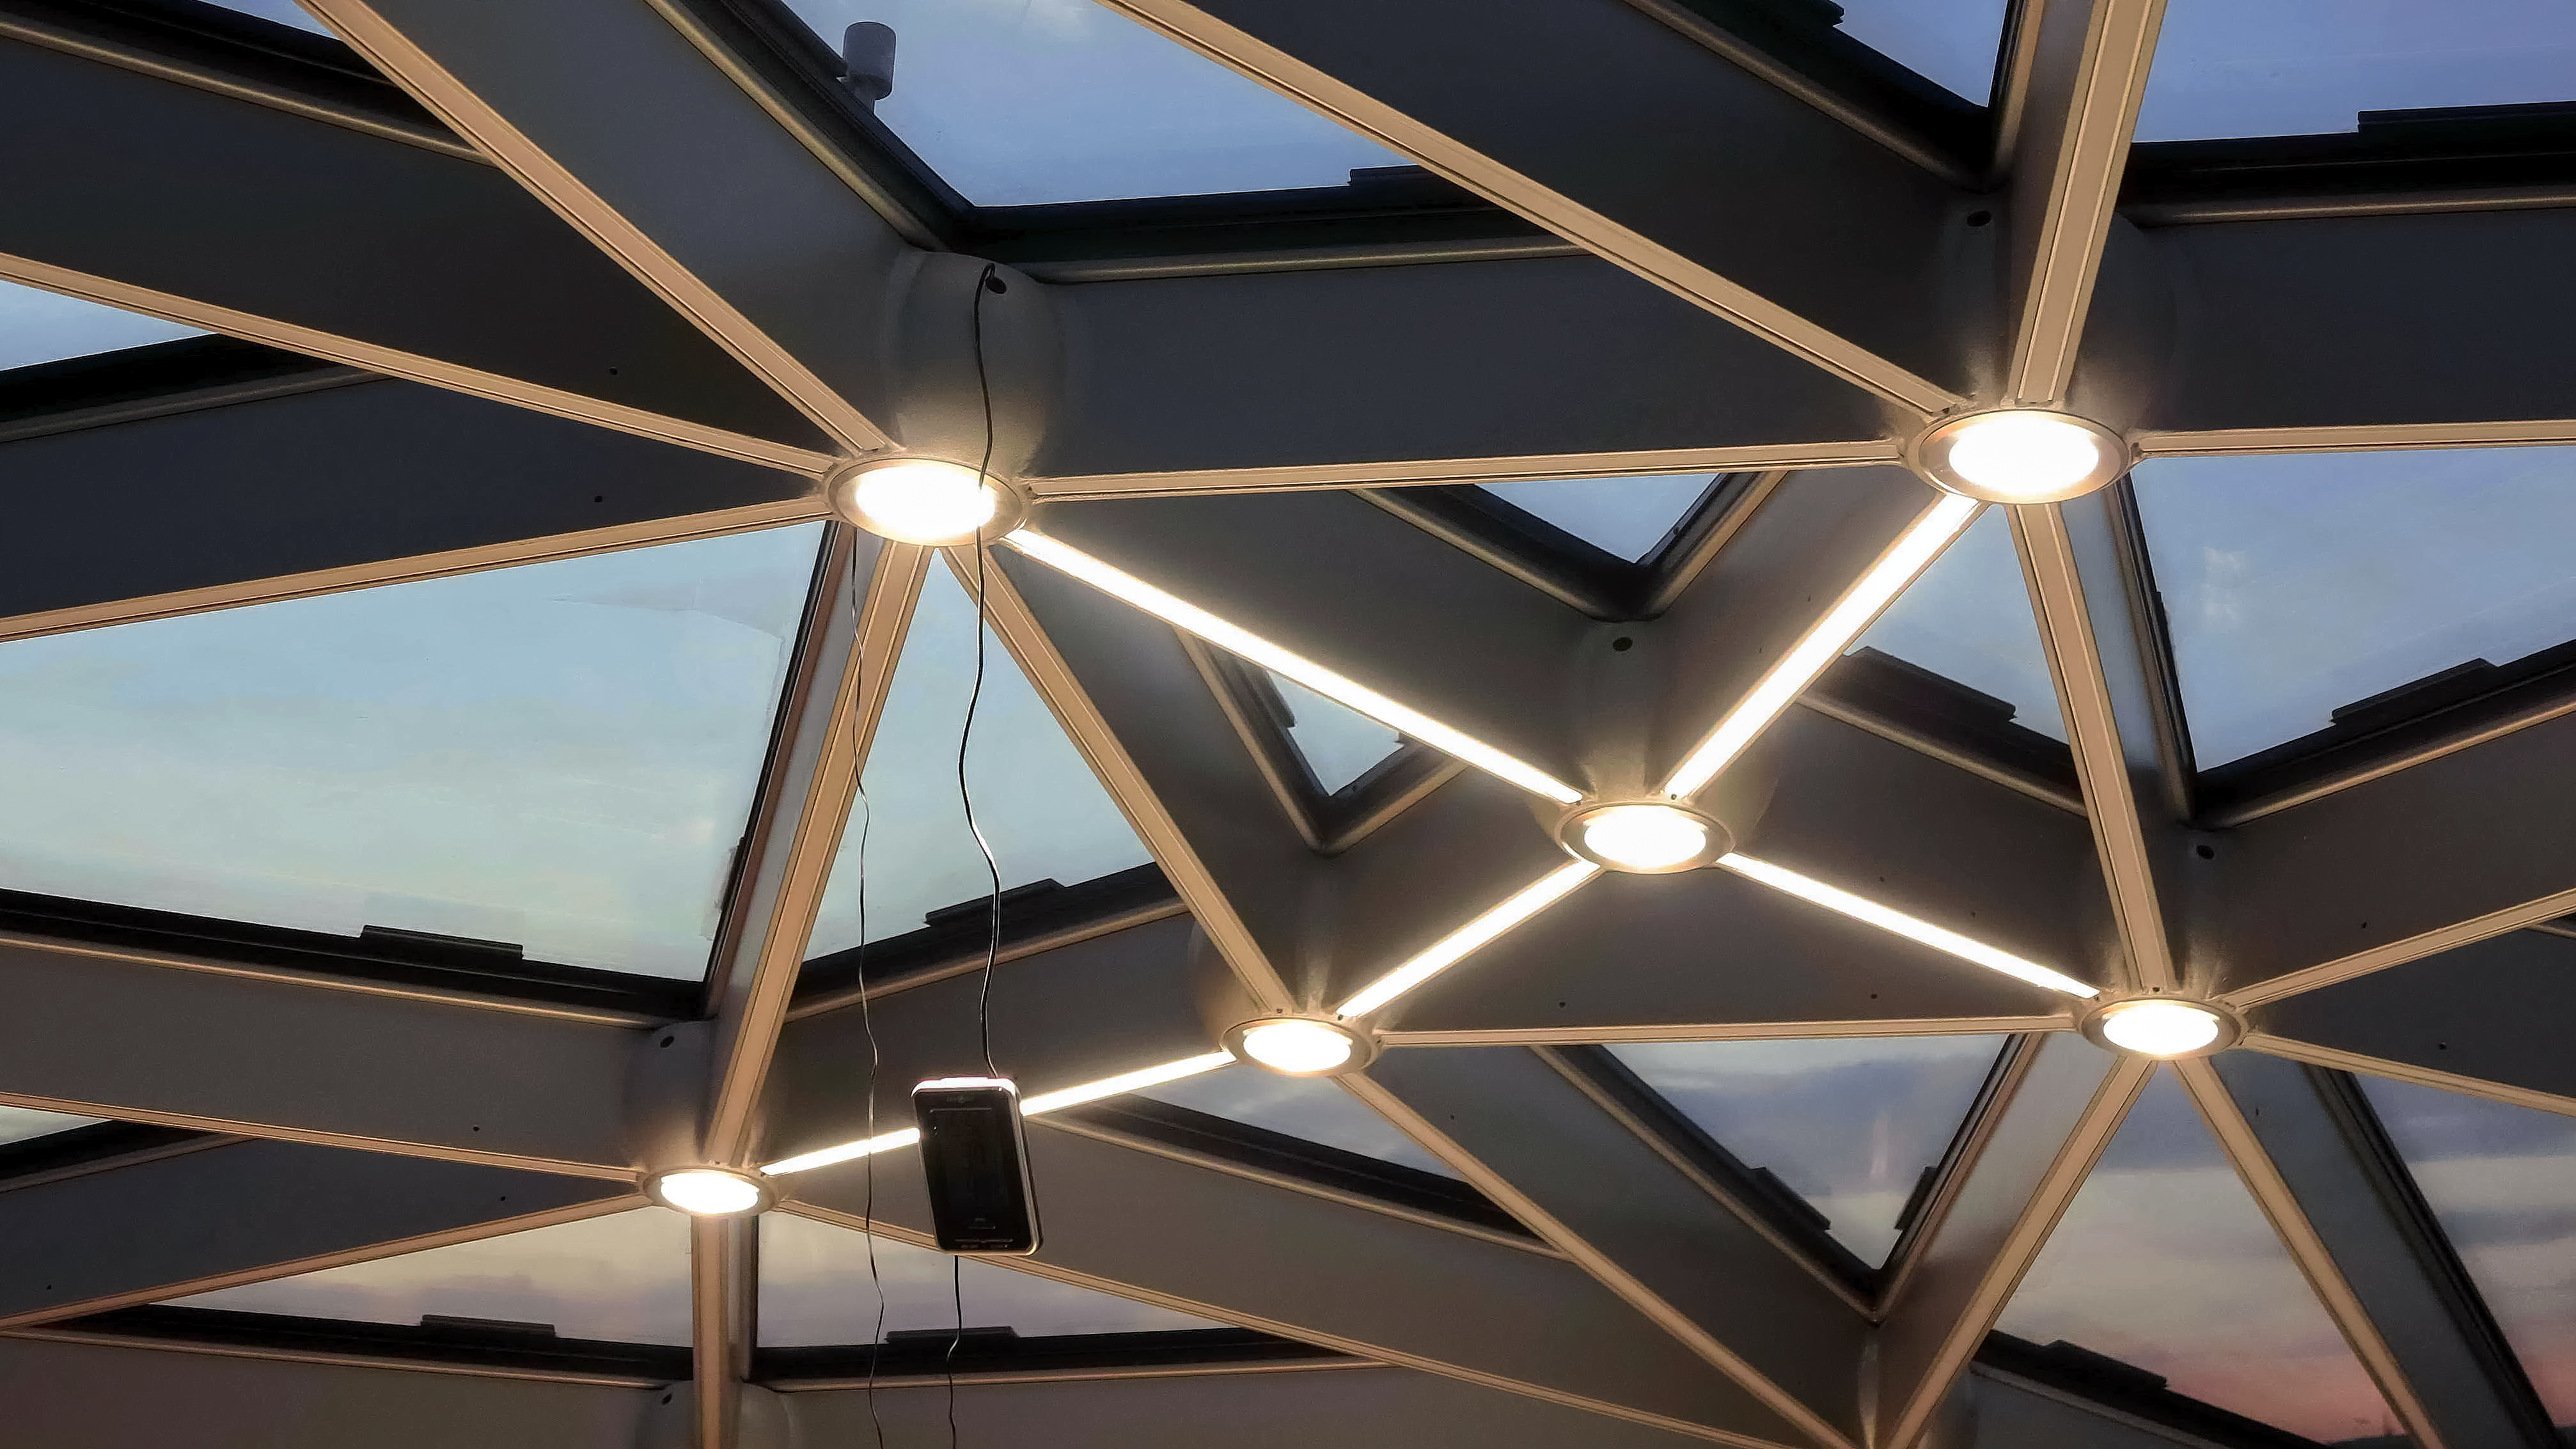

Star roof

Take a sneak peek at the ESO Supernova Planetarium & Visitor Centre star roof during its test phase, as seen from inside.

Credit: ESO/F. Reckmann